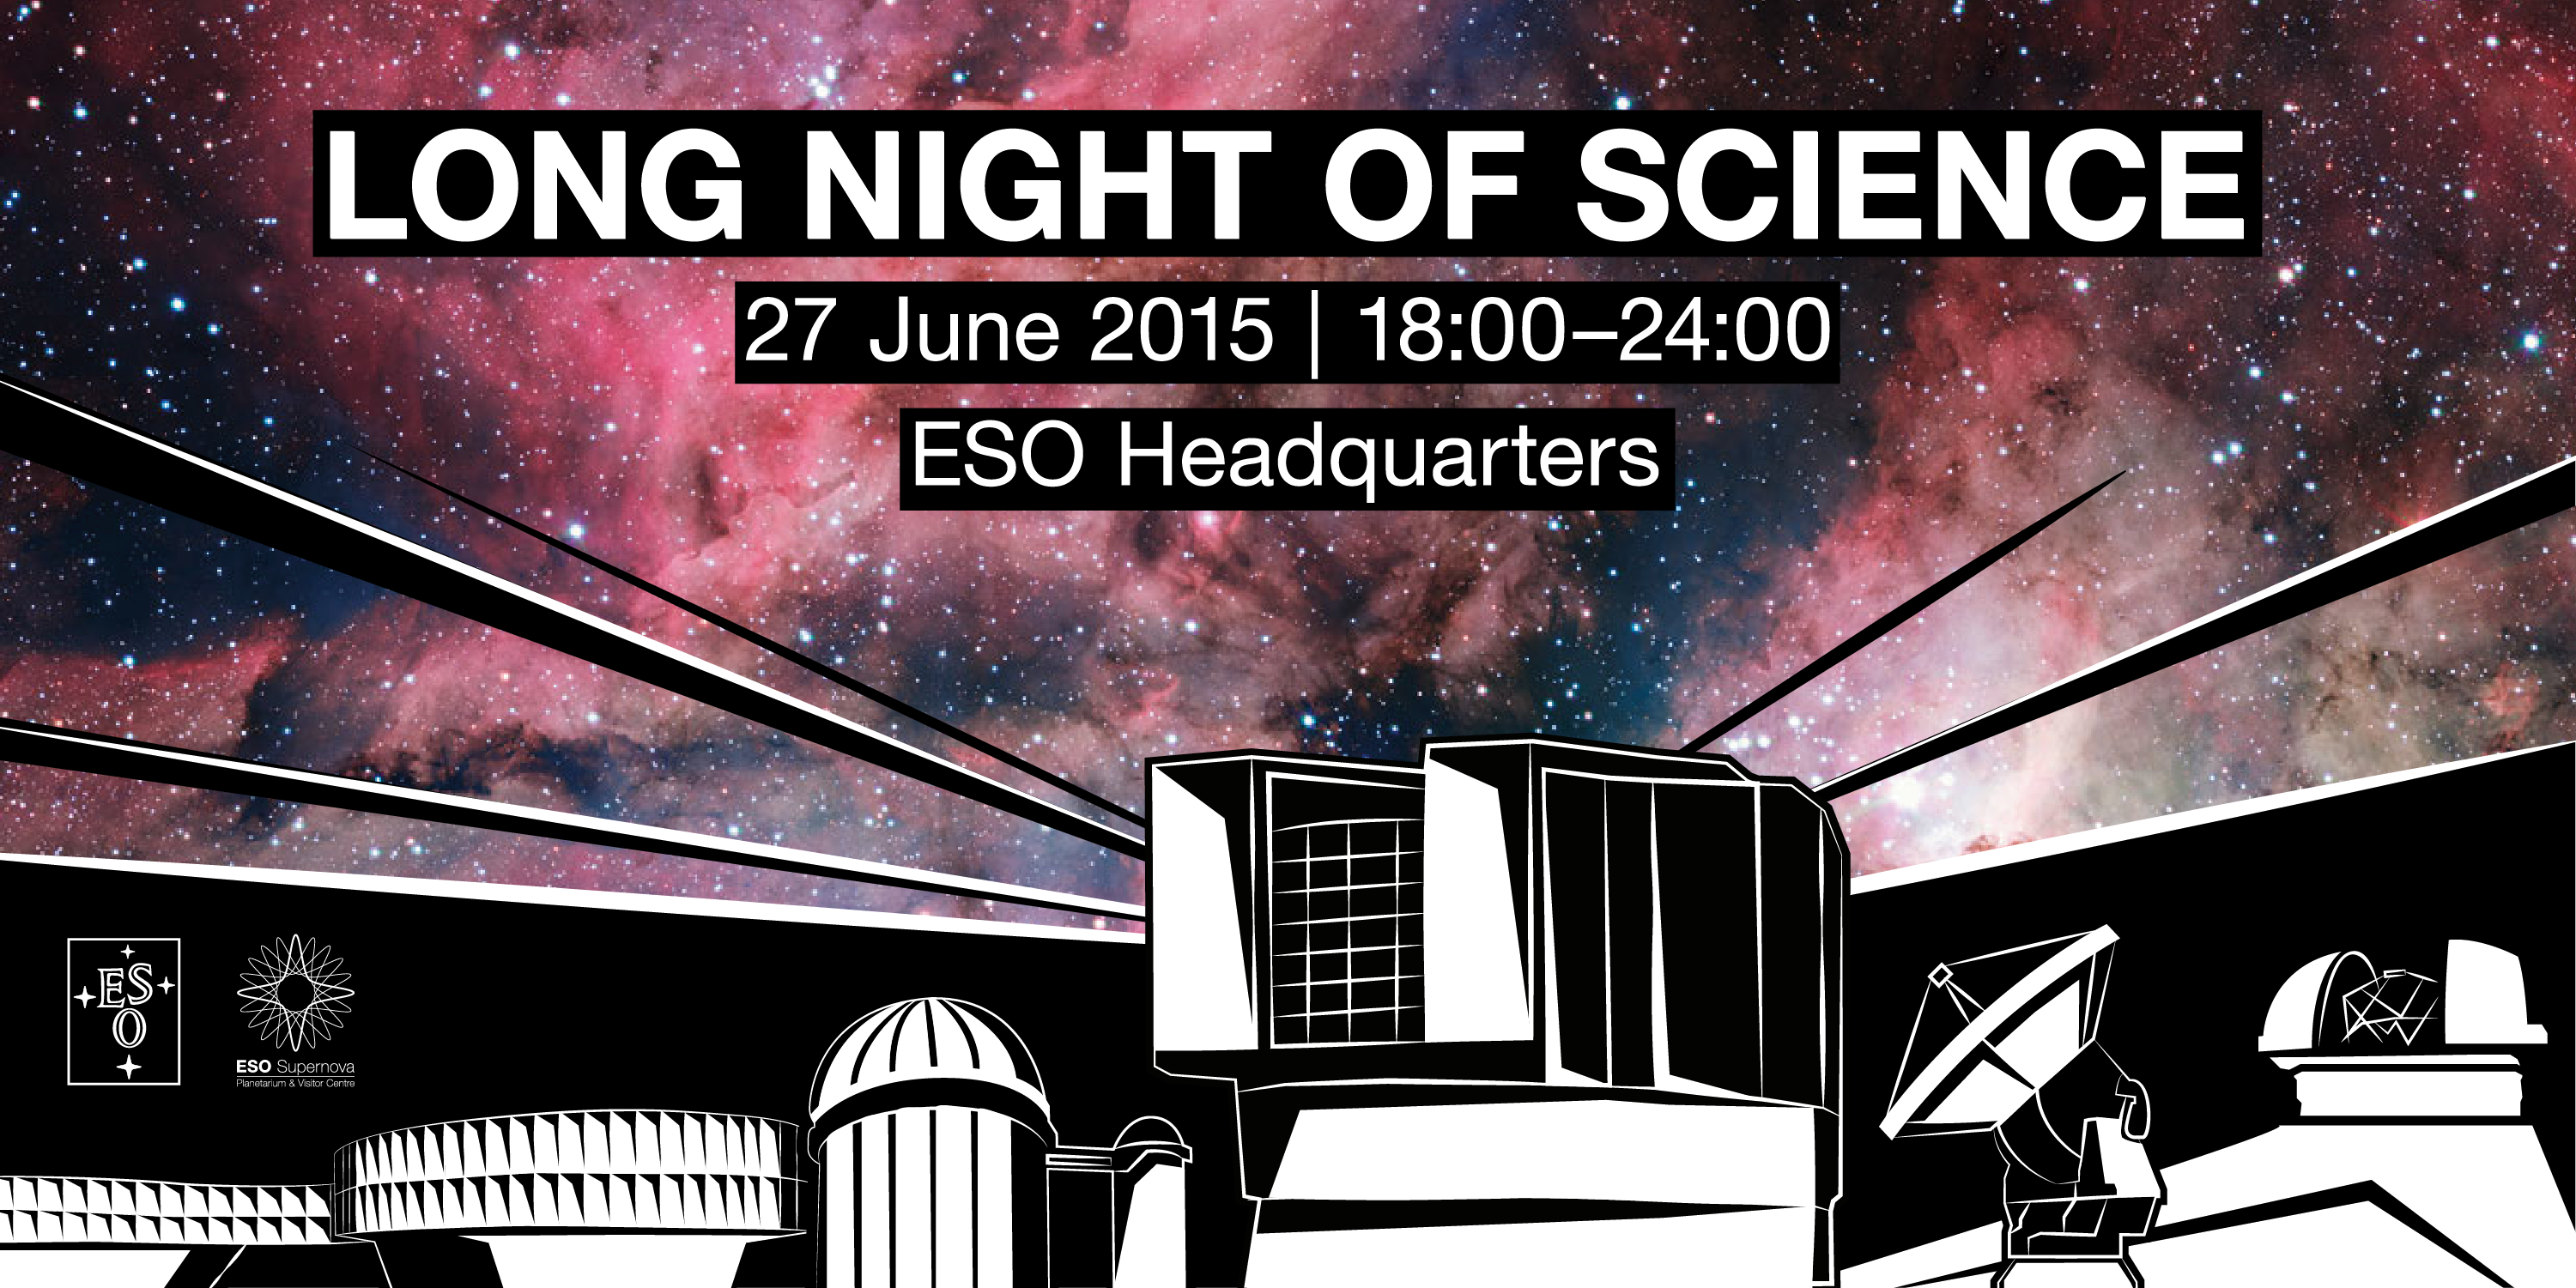

Open House Day 2015

On Saturday 27 June 2015, ESO will open its doors to the public between 18:00 and 24:00 CEST at its Headquarters in Garching bei München, near Munich, Germany. This year’s Open House Day event is part of the Long Night of Science (Lange Nacht der Wissenschaften) that is taking place at many institutes across the Garching research campus. For more details, please visit the event page.

Credit: ESO